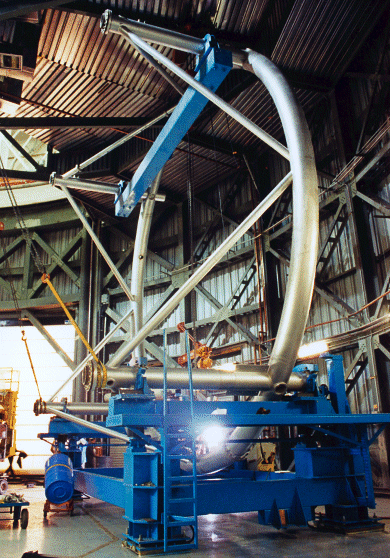

Gemini North's telescope top end. October 1998

Credit: International Gemini Observatory/AURA